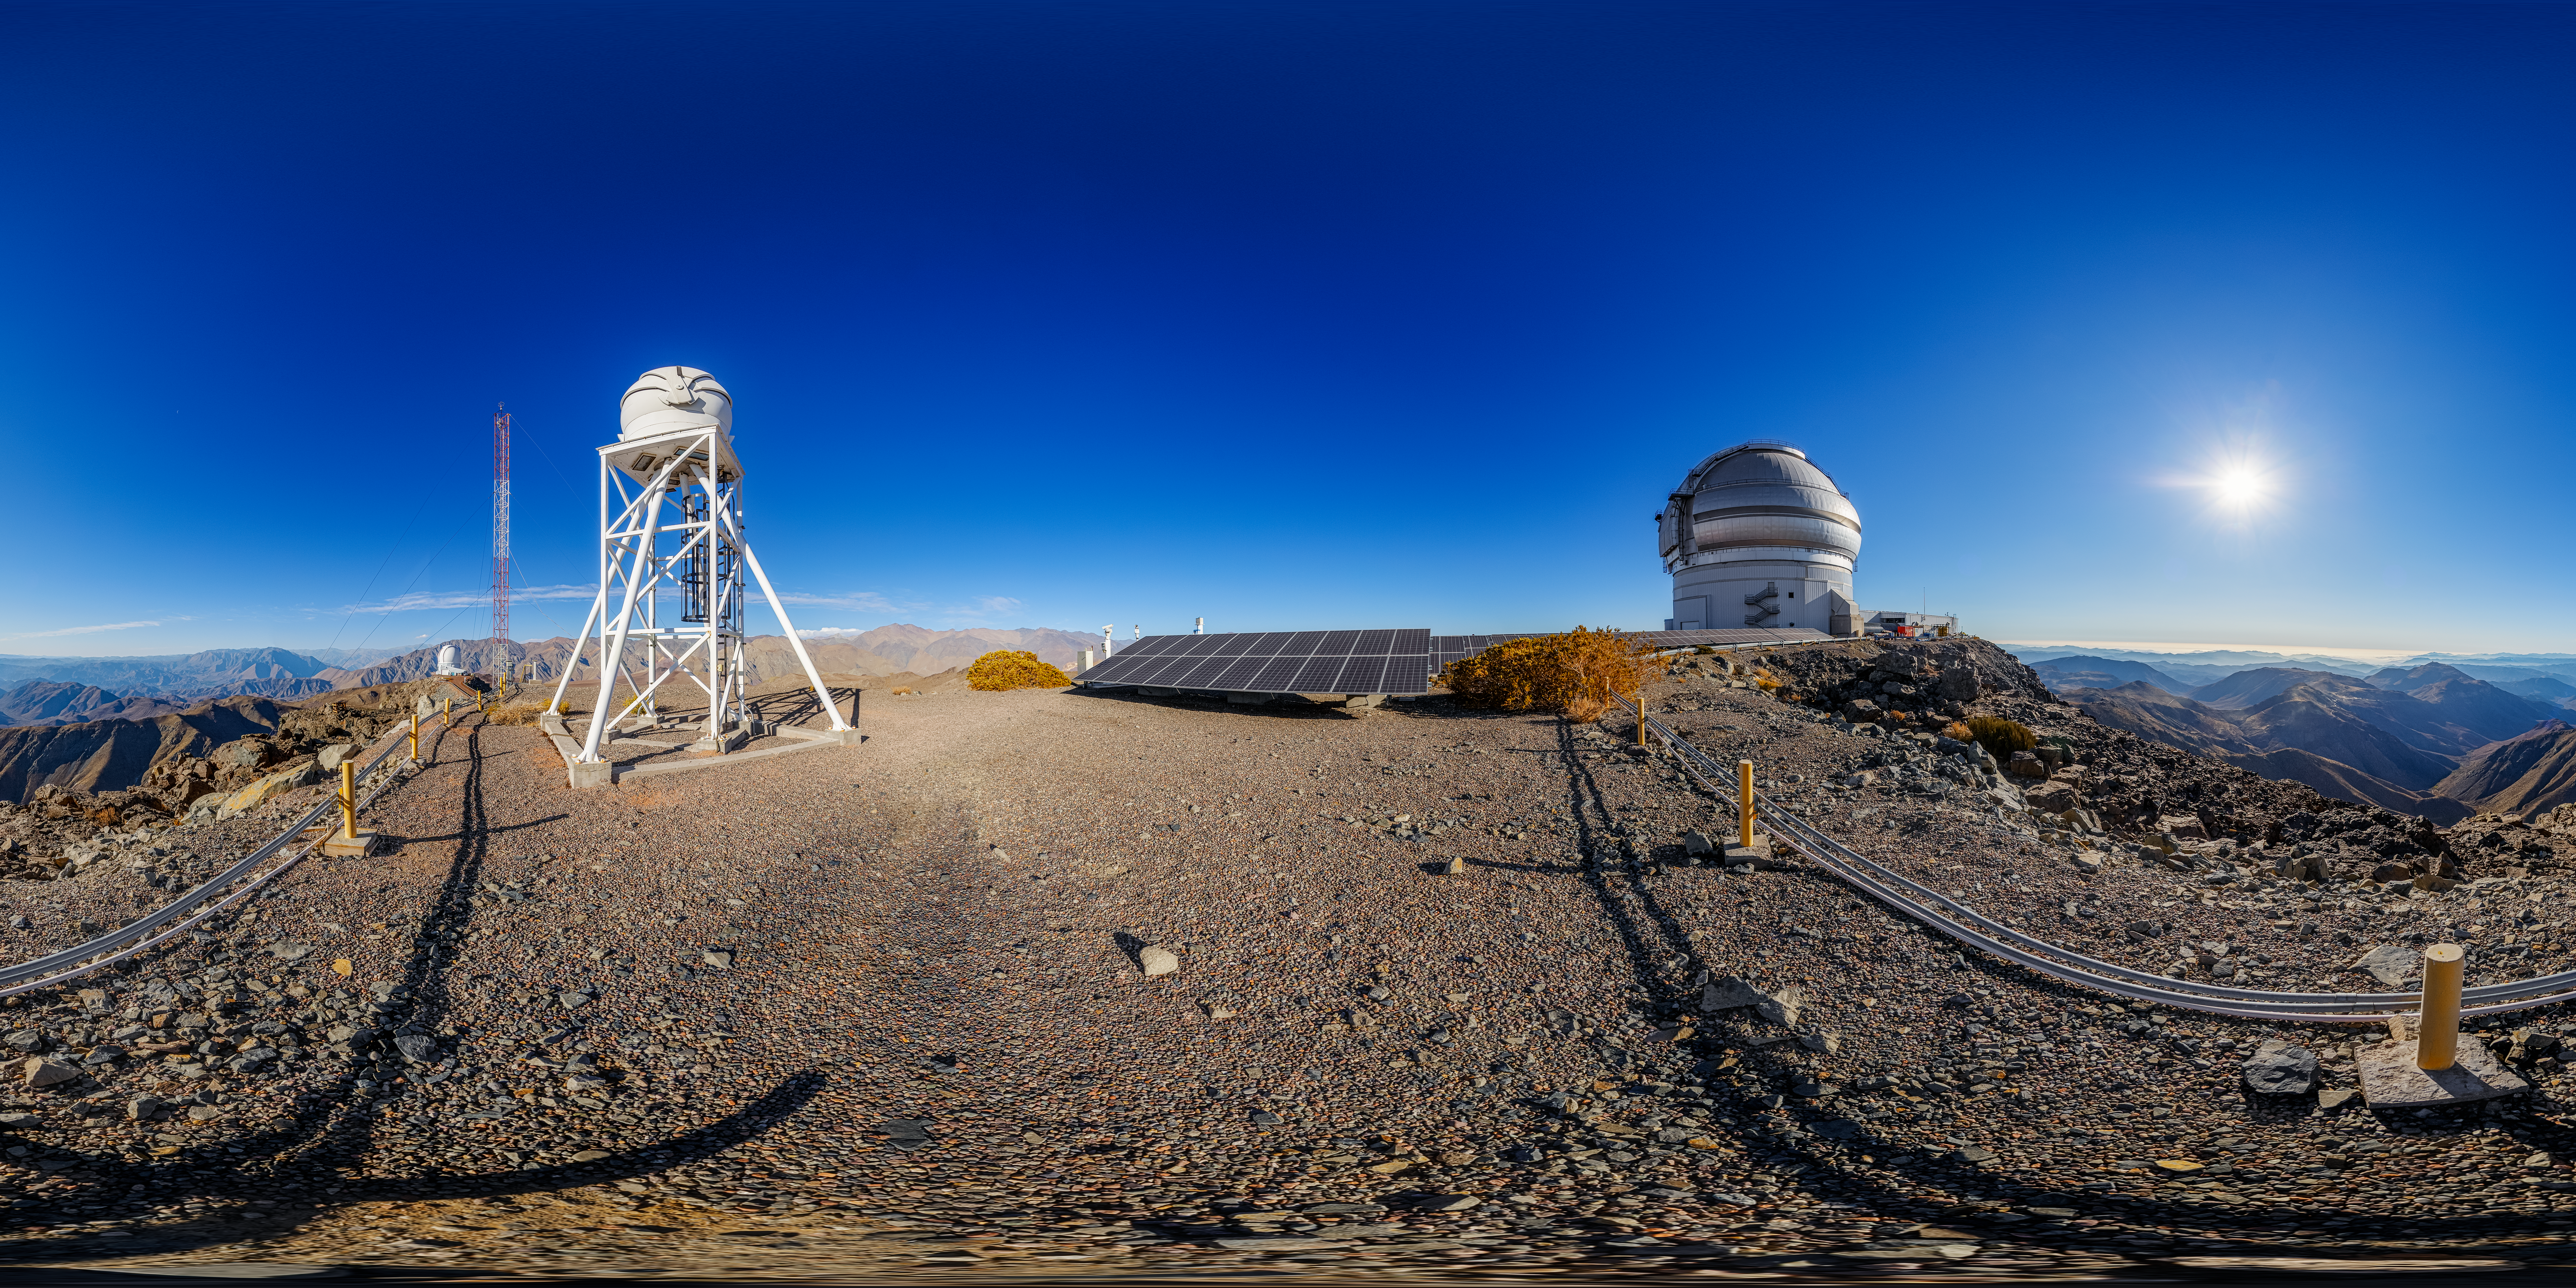

Gemini South on Cerro Pachón 360 Panorama

A 360 panorama of the Gemini South telescope on Cerro Pachón, with the solar panels and DIMM3 Seeing Monitor visible.

A fulldome version of this image can be viewed here.

Credit: NOIRLab/NSF/AURA/P. Horálek